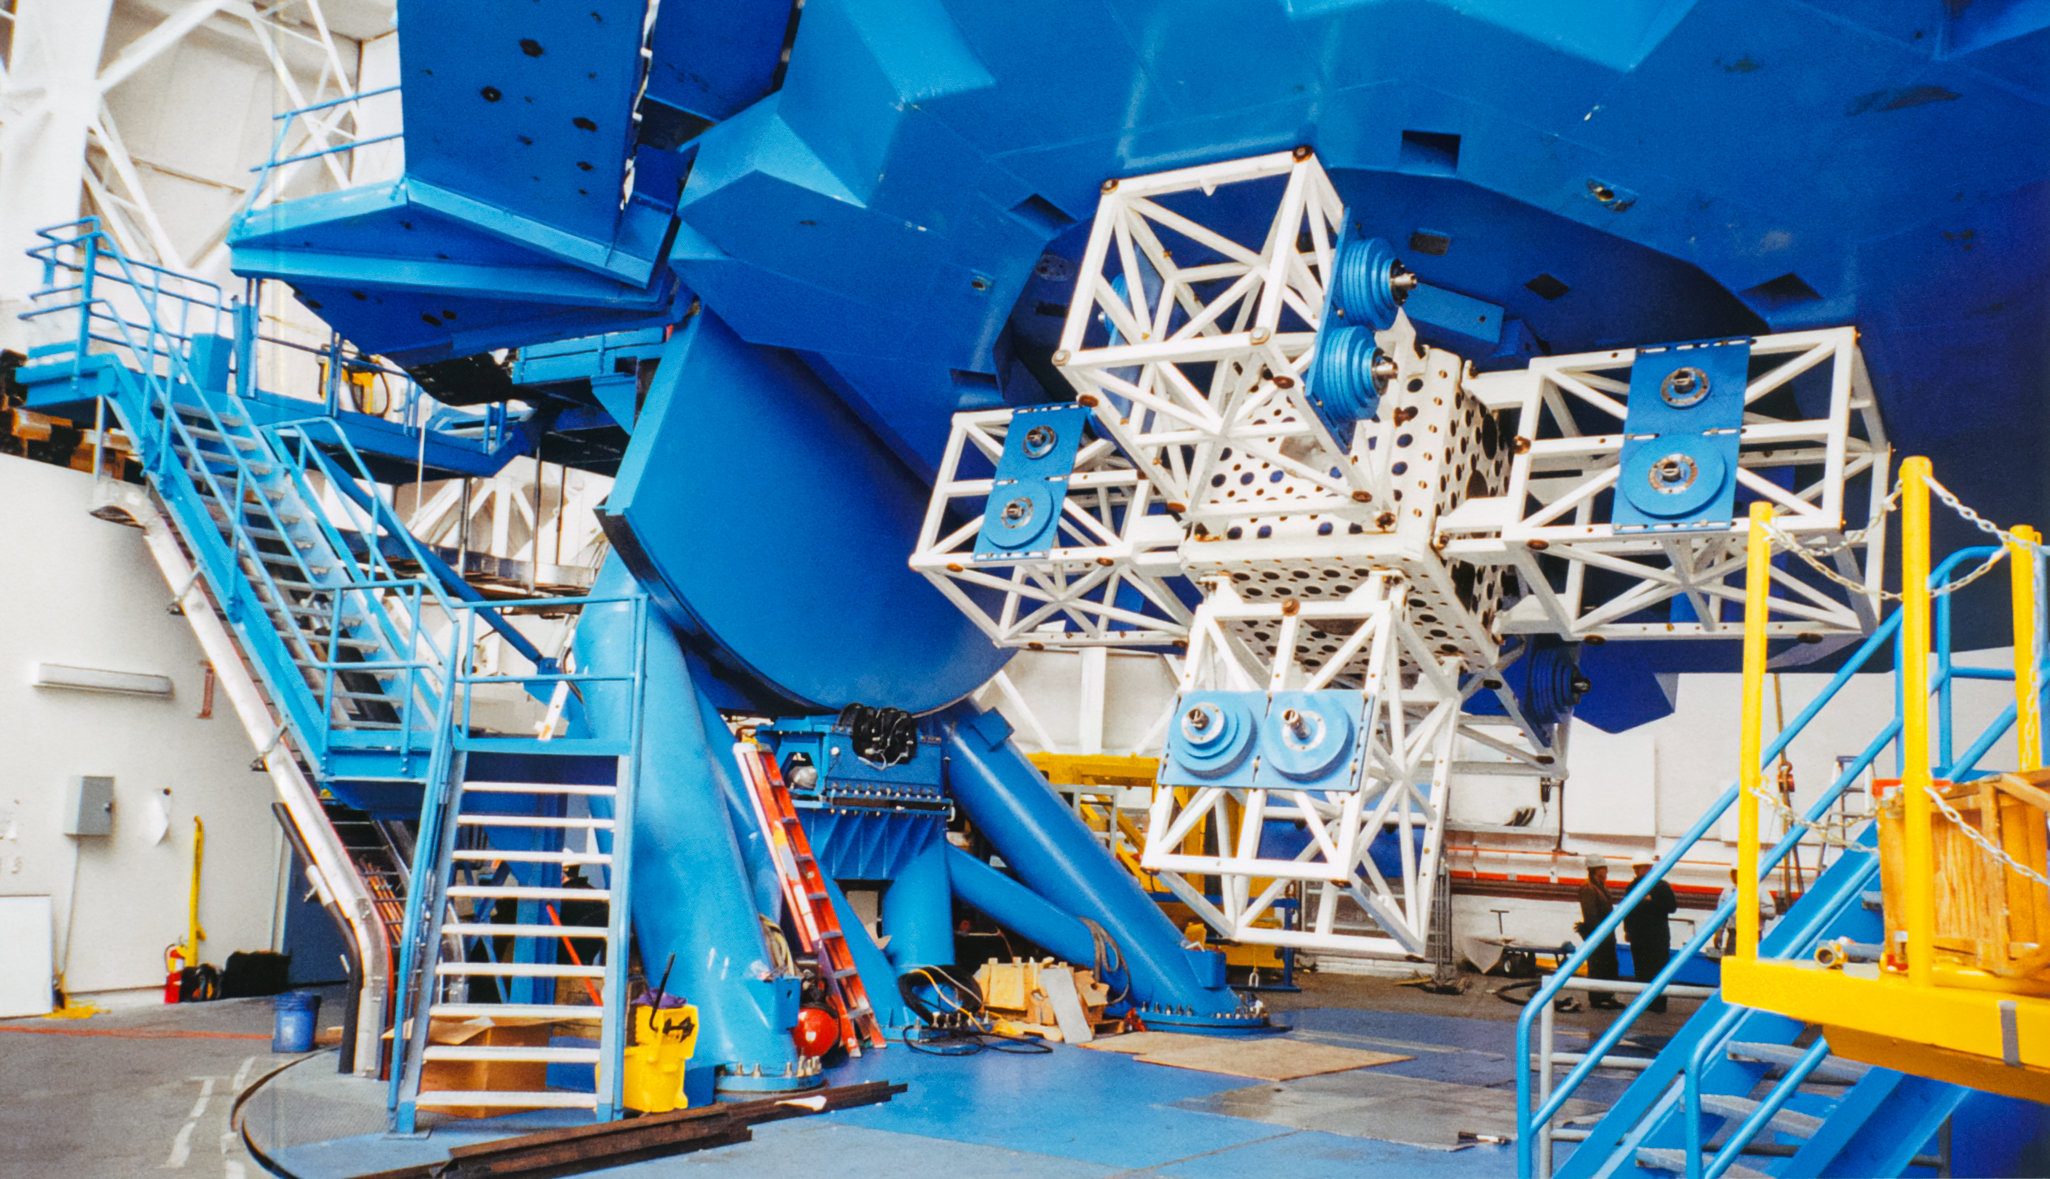

Gemini South Structure

A view of the structure beneath the Gemini South telescope.

Credit: International Gemini Observatory/NOIRLab/NSF/AURA